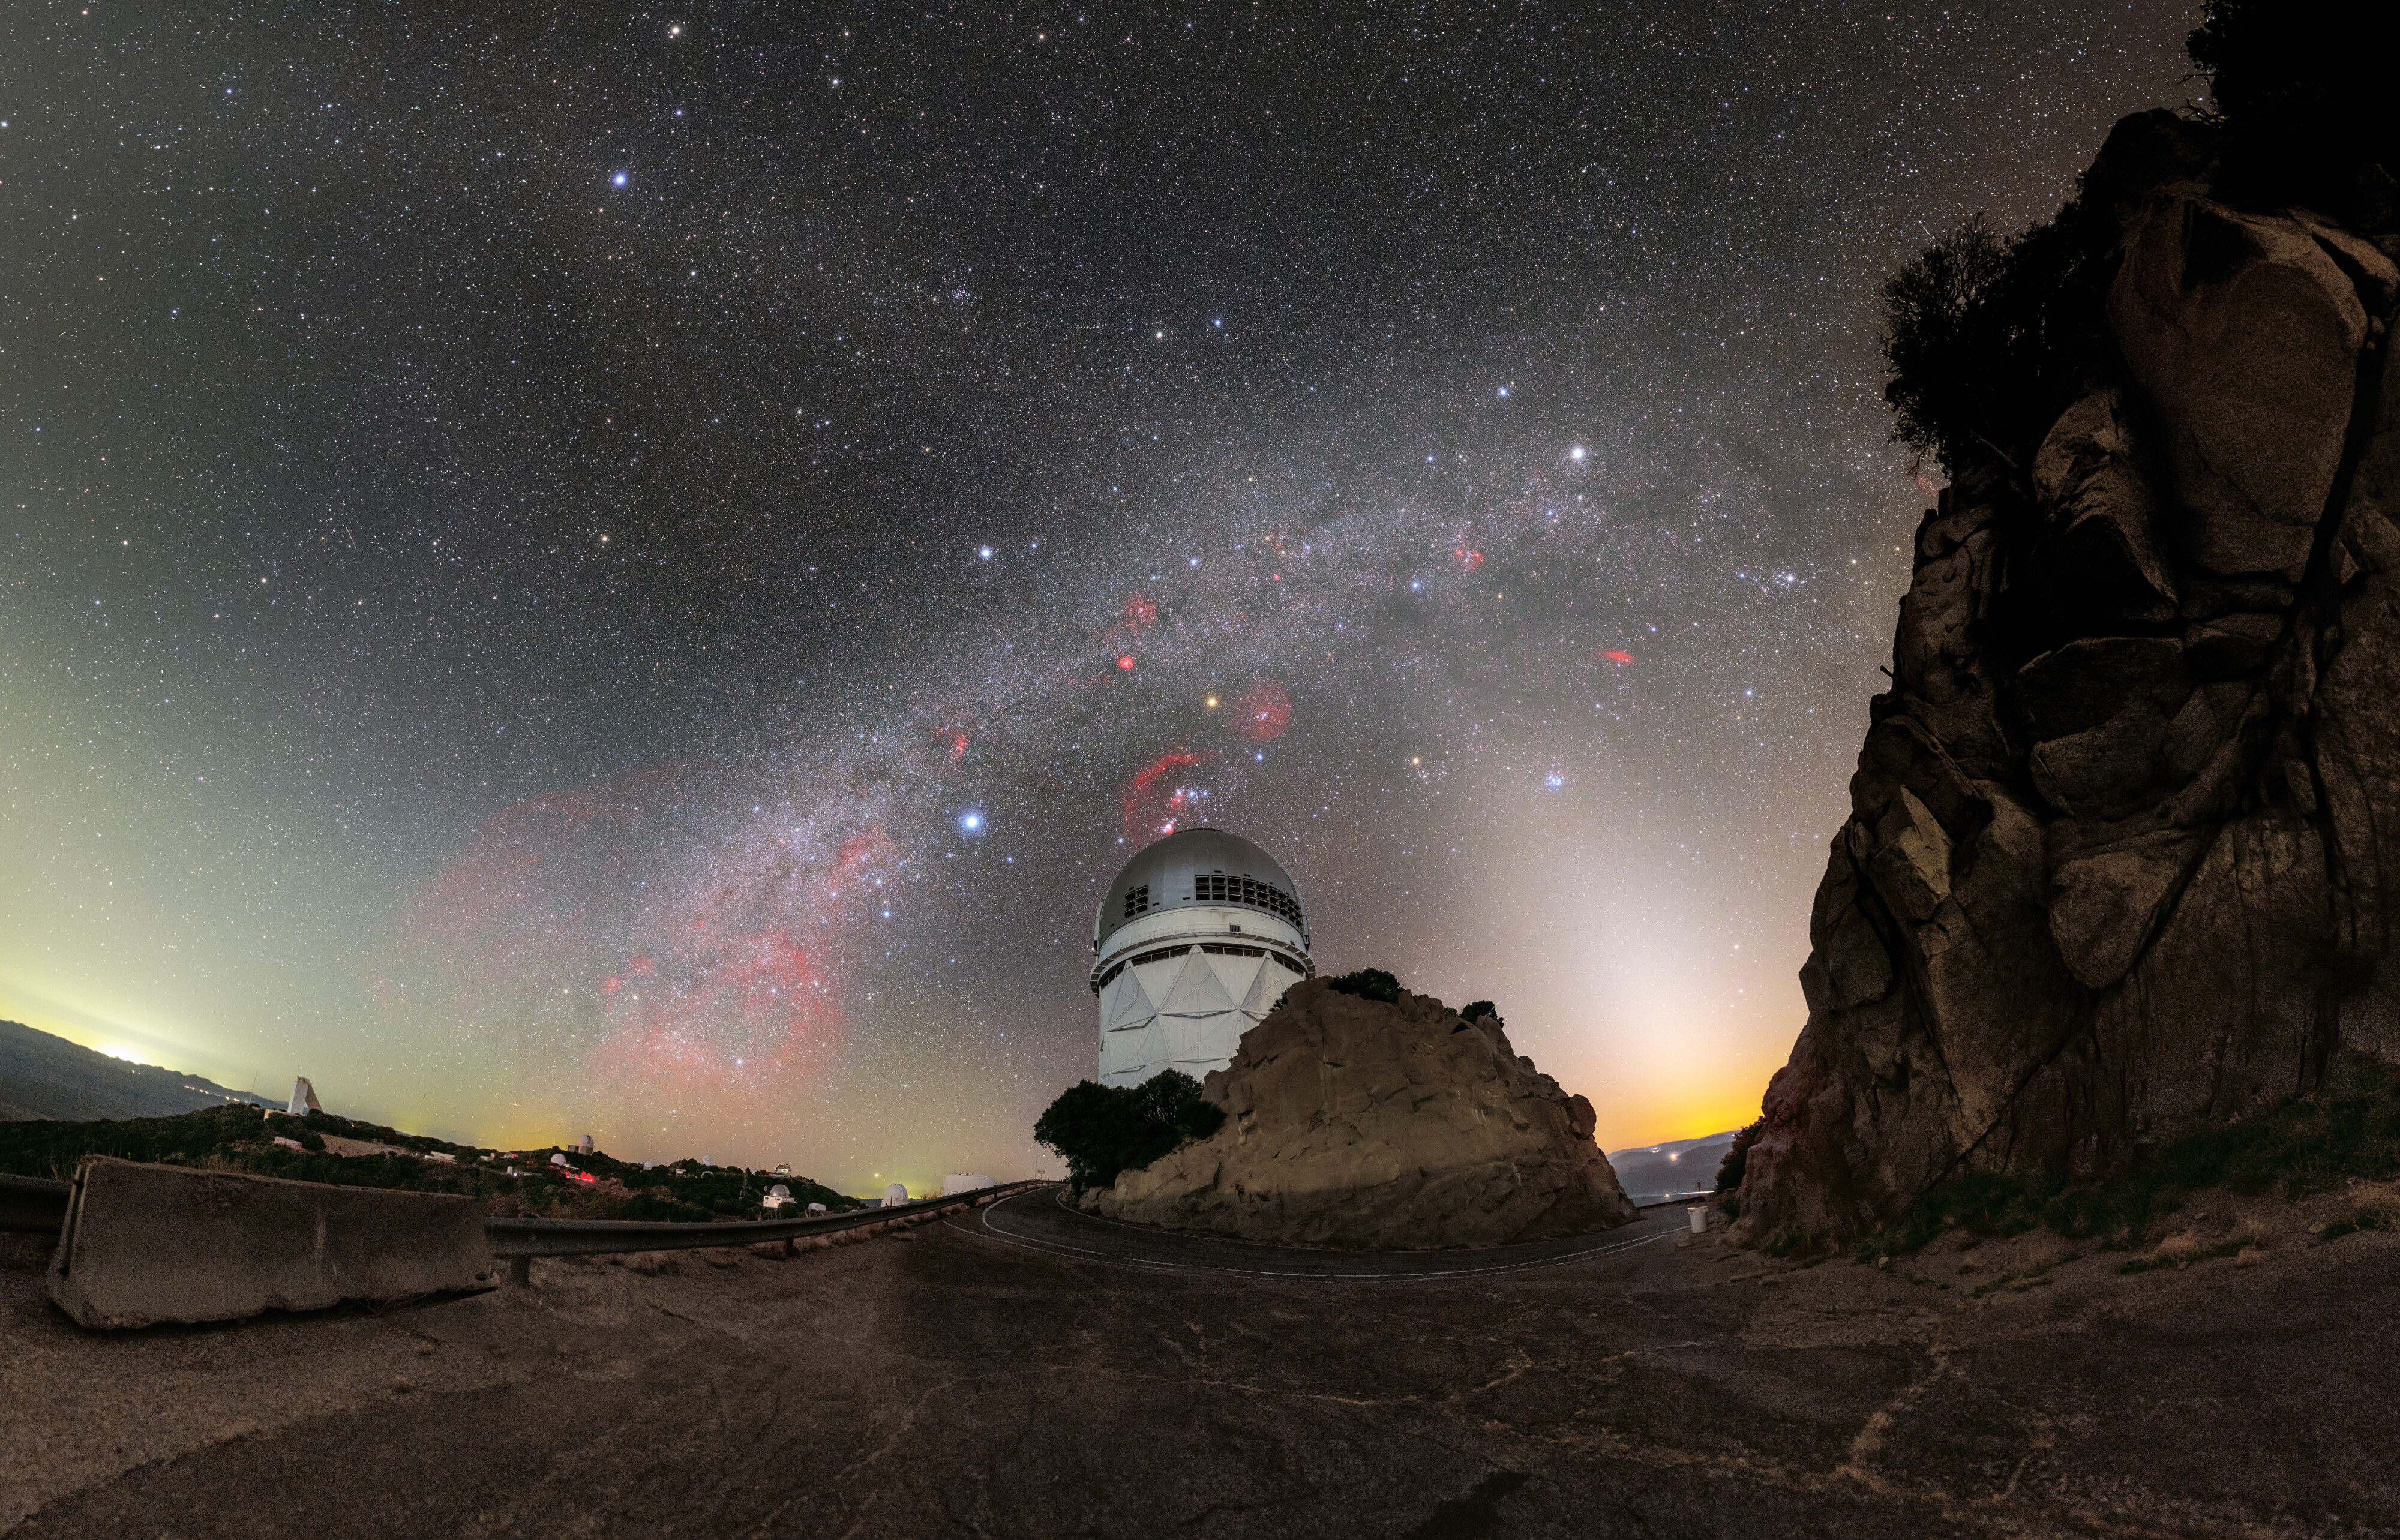

Milky Way Over Nicholas U. Mayall 4-meter Telescope

The Milky Way over the Nicholas U. Mayall 4-meter Telescope at Kitt Peak National Observatory in Arizona.

Credit: KPNO/NOIRLab/NSF/AURA/P. Horálek